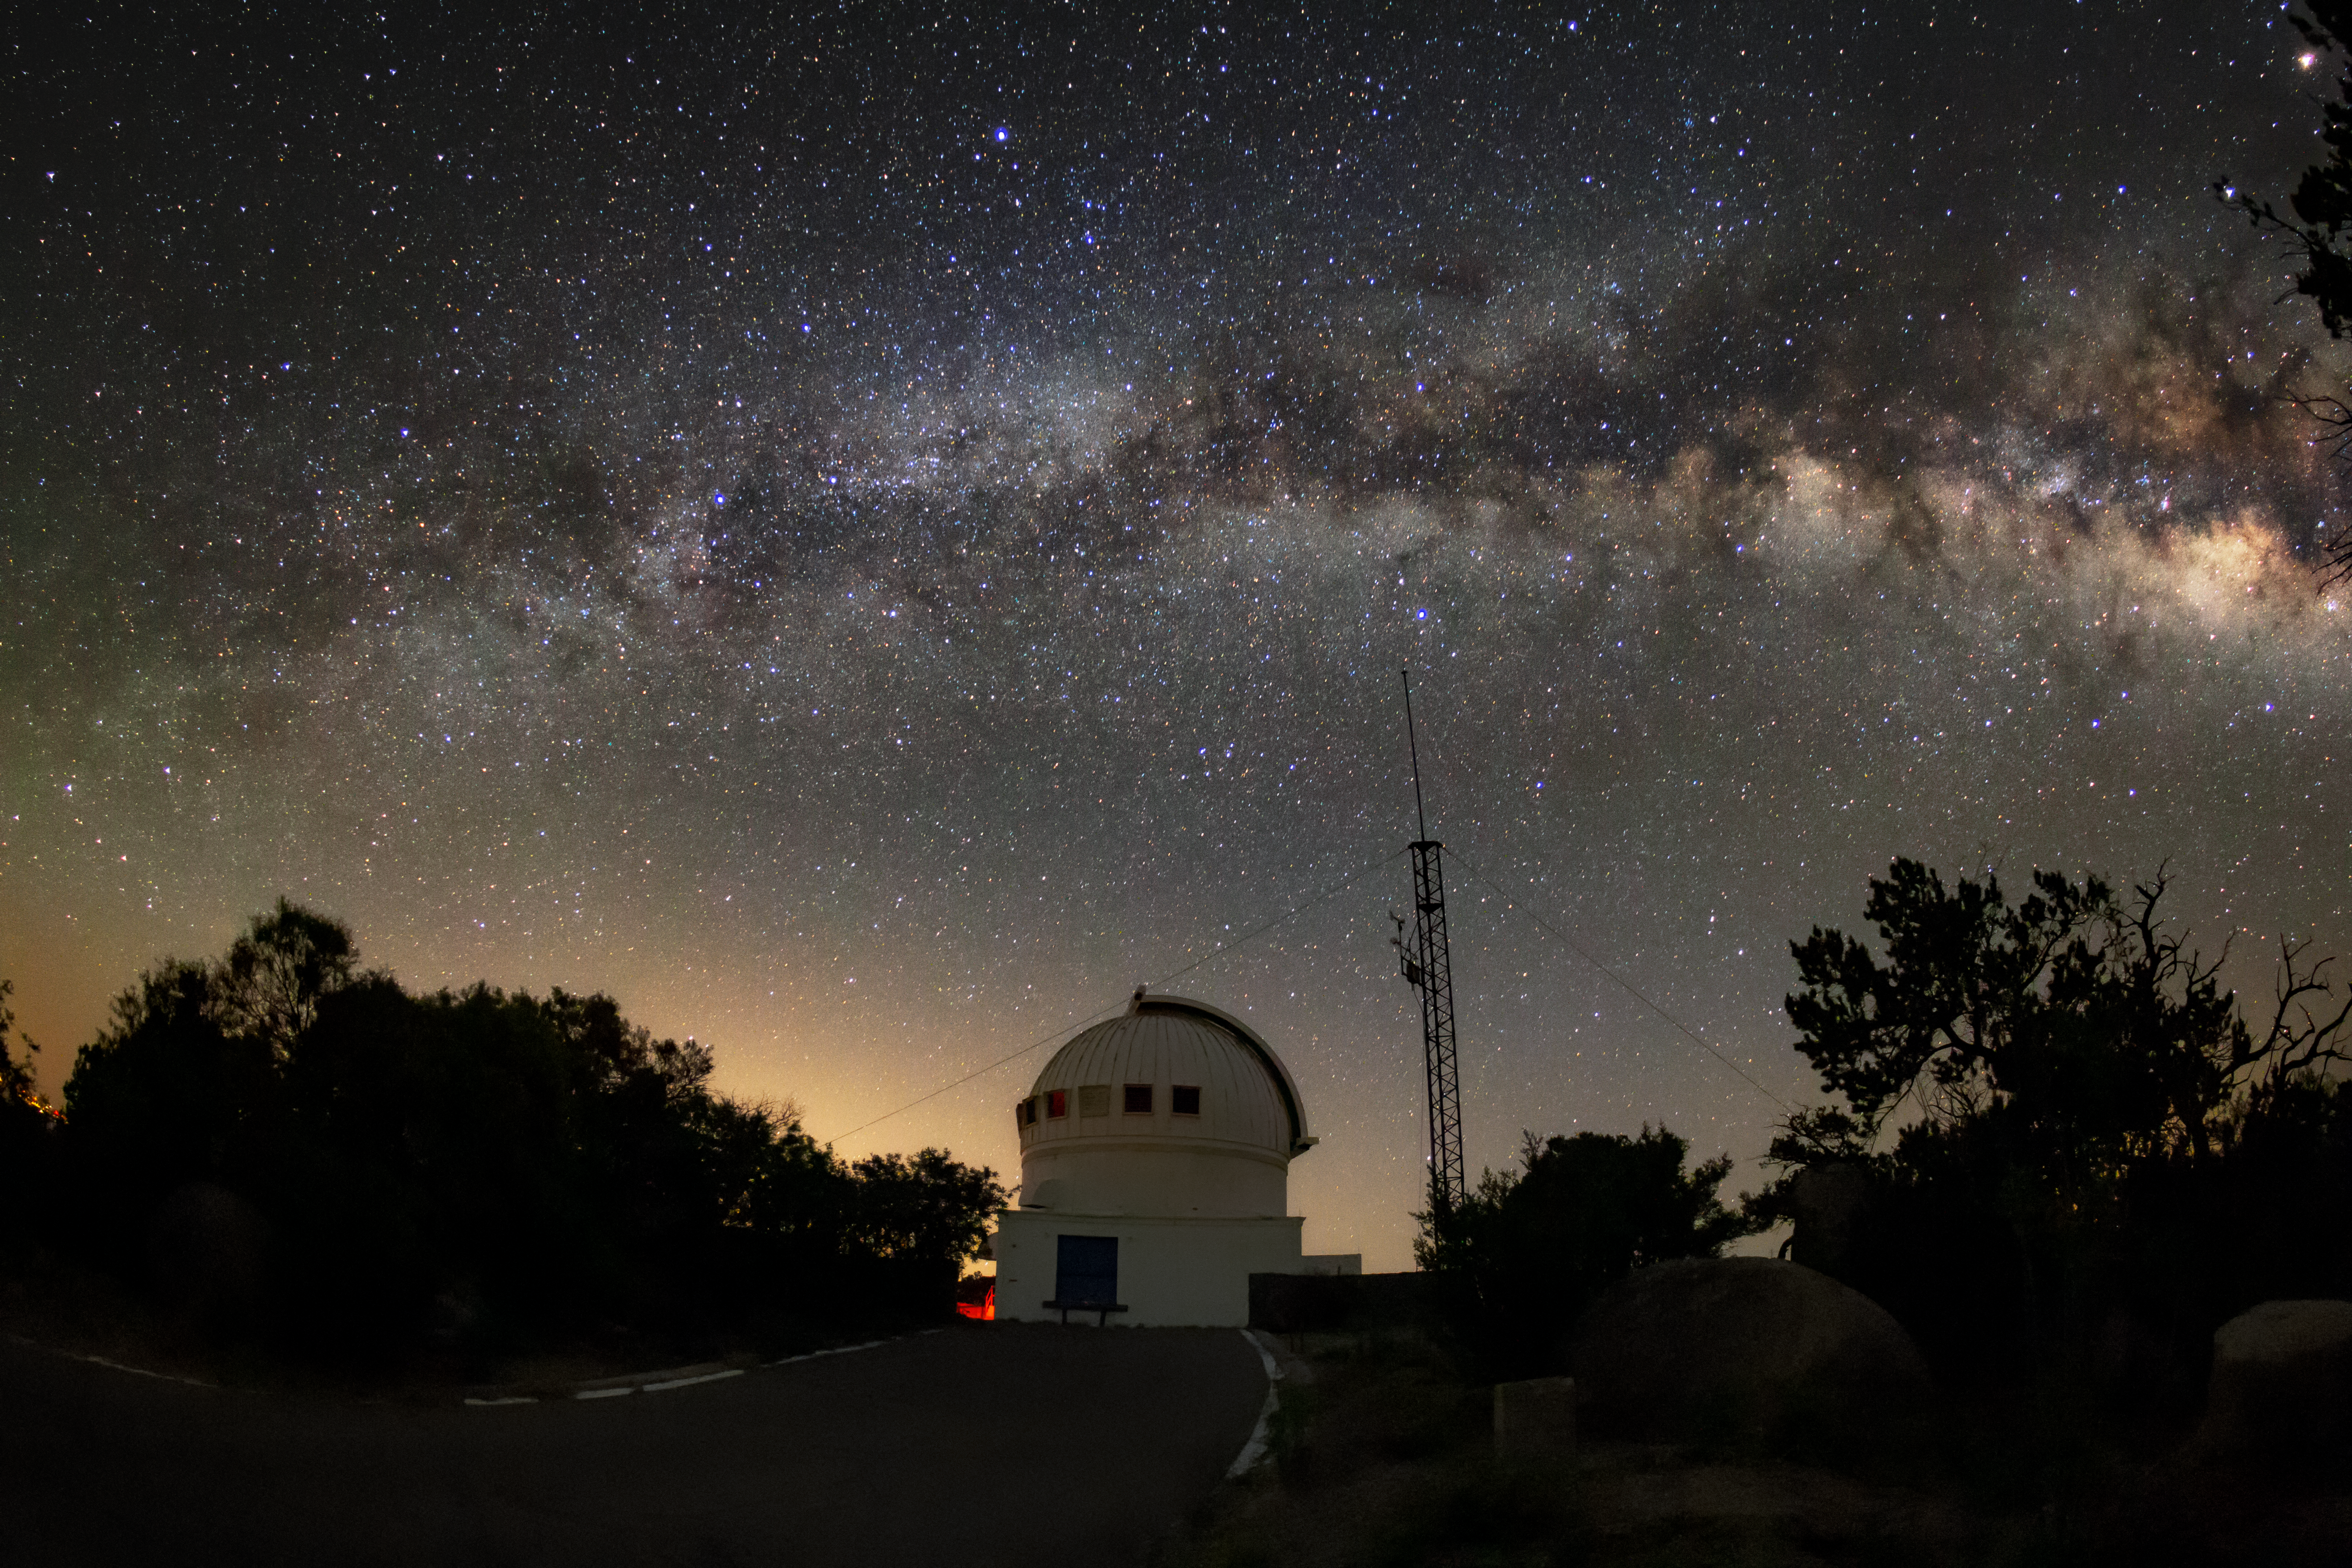

Milky Way over the WIYN 0.9-meter Telescope

The Milky Way can be seen over the WIYN 0.9-meter Telescope in this long-exposure photo.

Credit: NOIRLab/AURA/NSF/R. Sparks